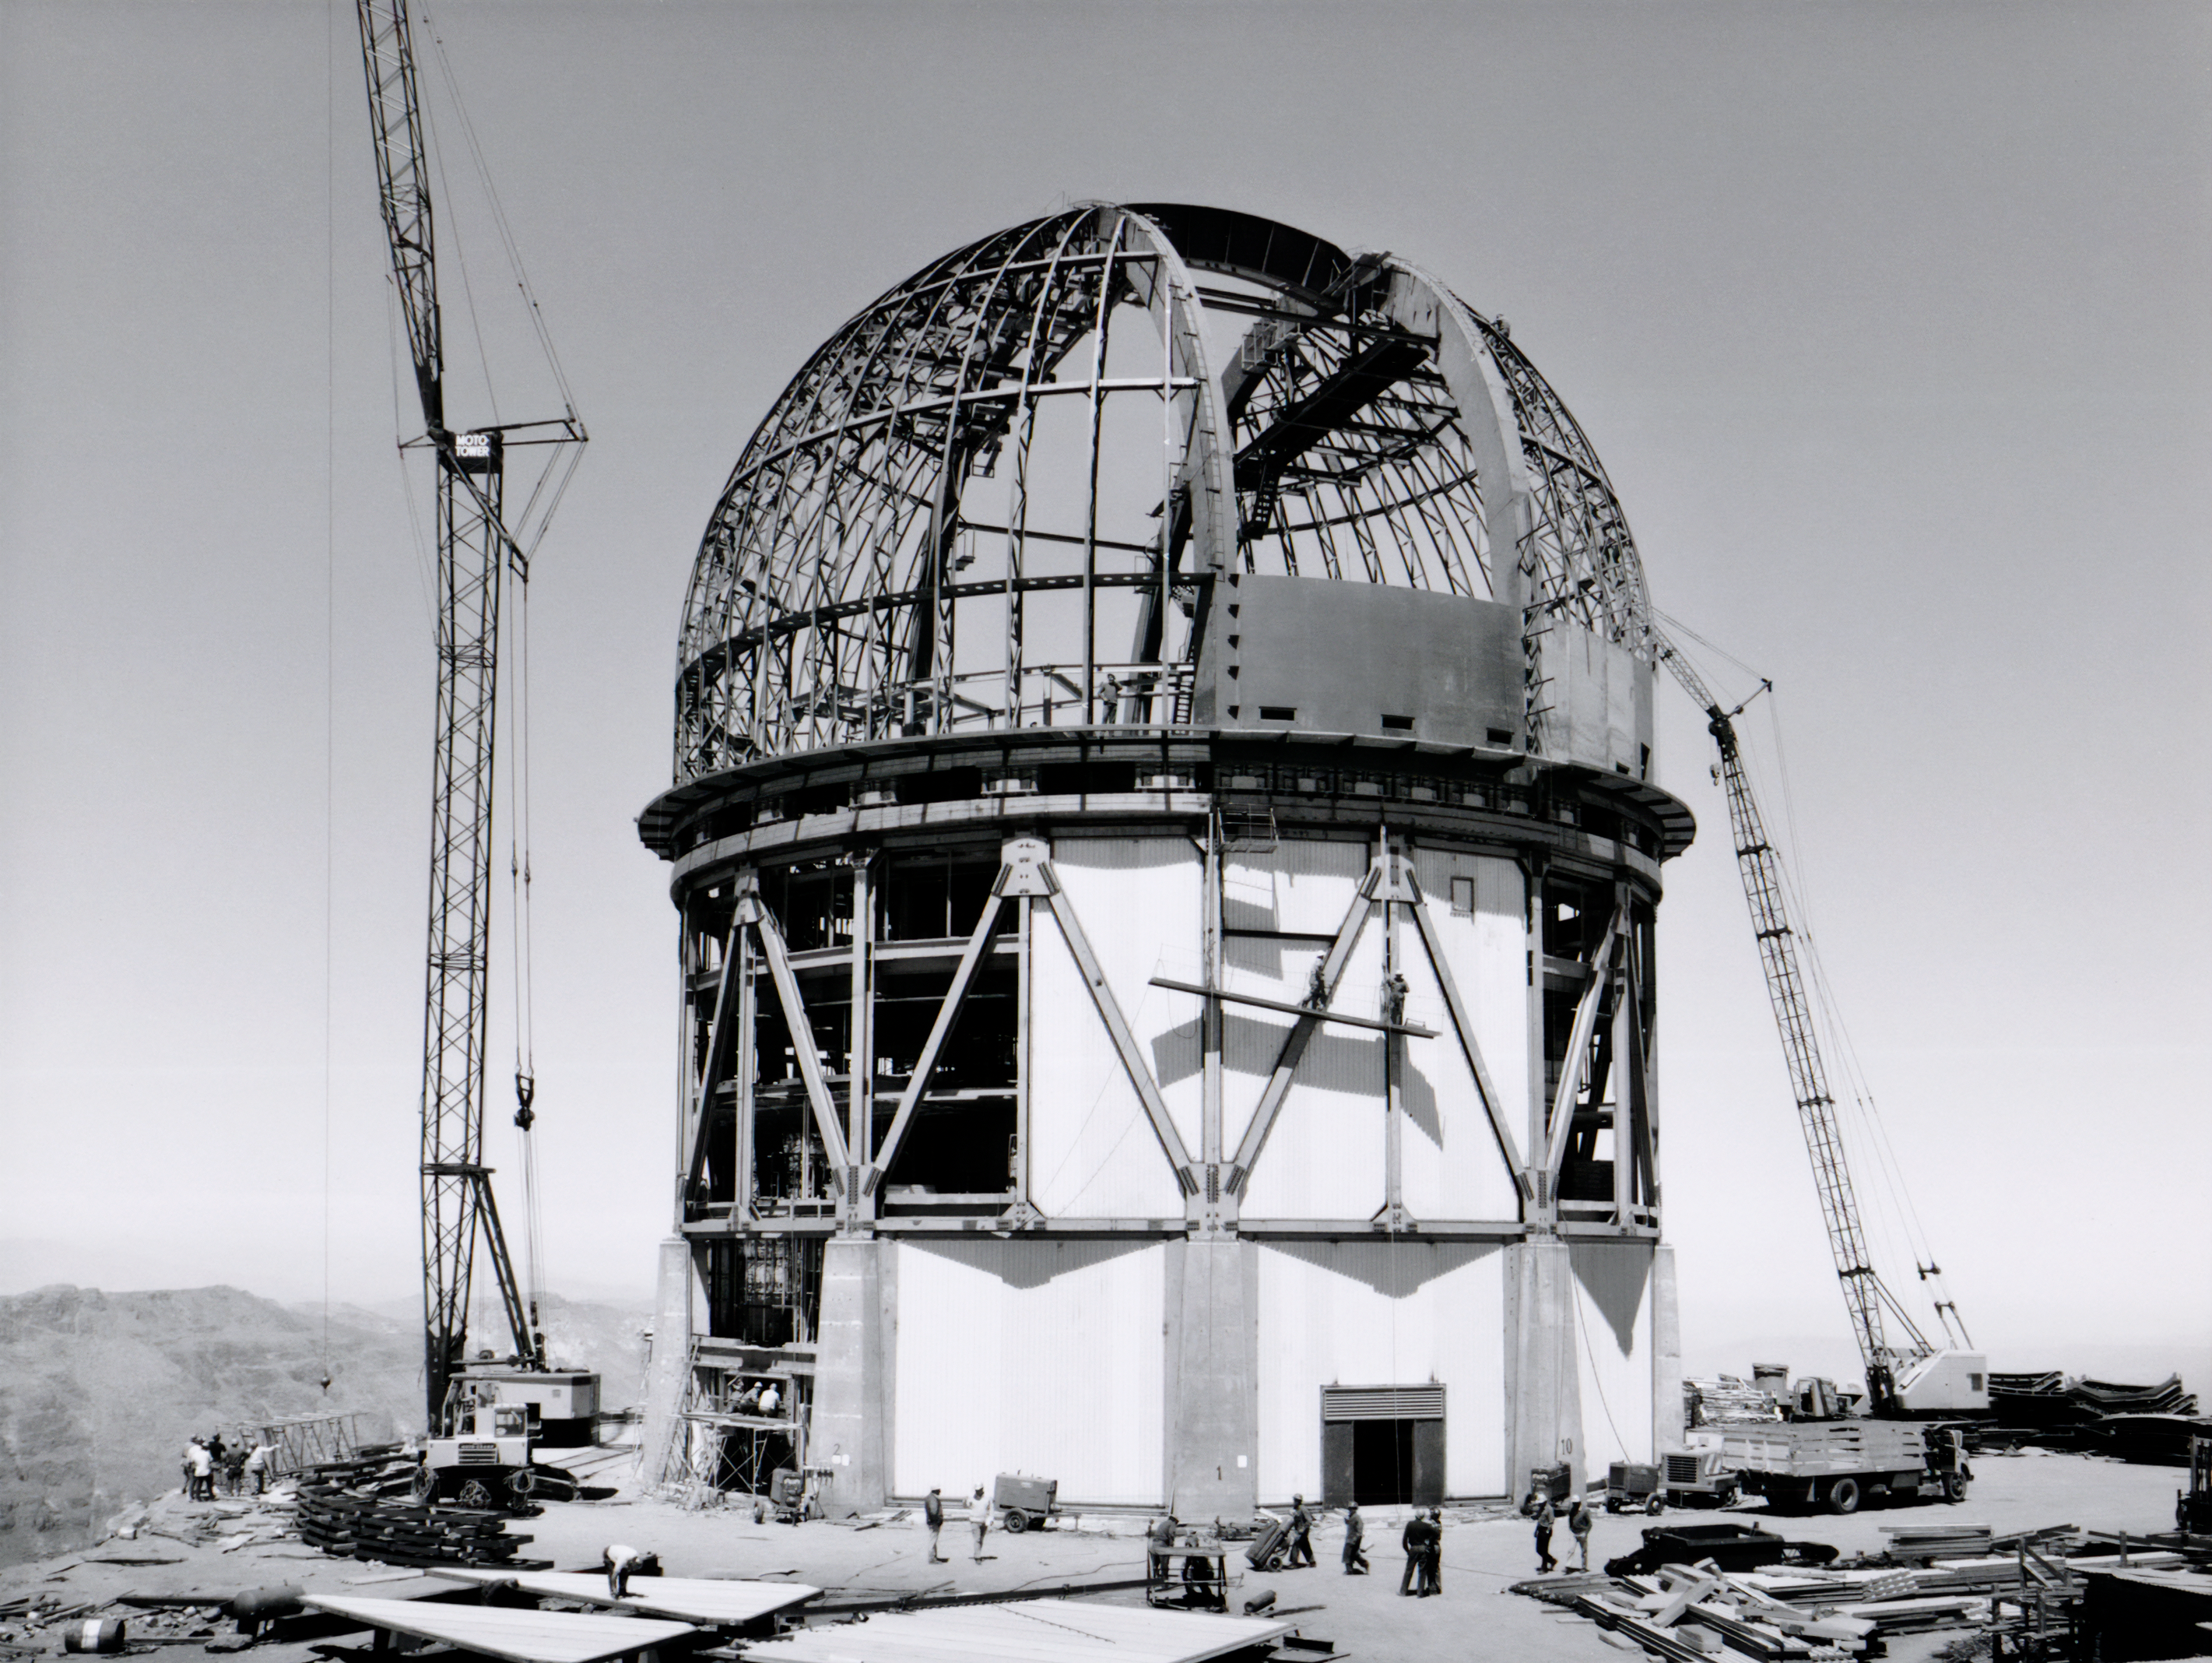

Blanco Dome Ribs In Place

This image shows the construction of the dome and building for the Víctor M. Blanco 4-meter Telescope at Cerro Tololo Inter-American Observatory.

Credit: NOIRLab/AURA/NSF